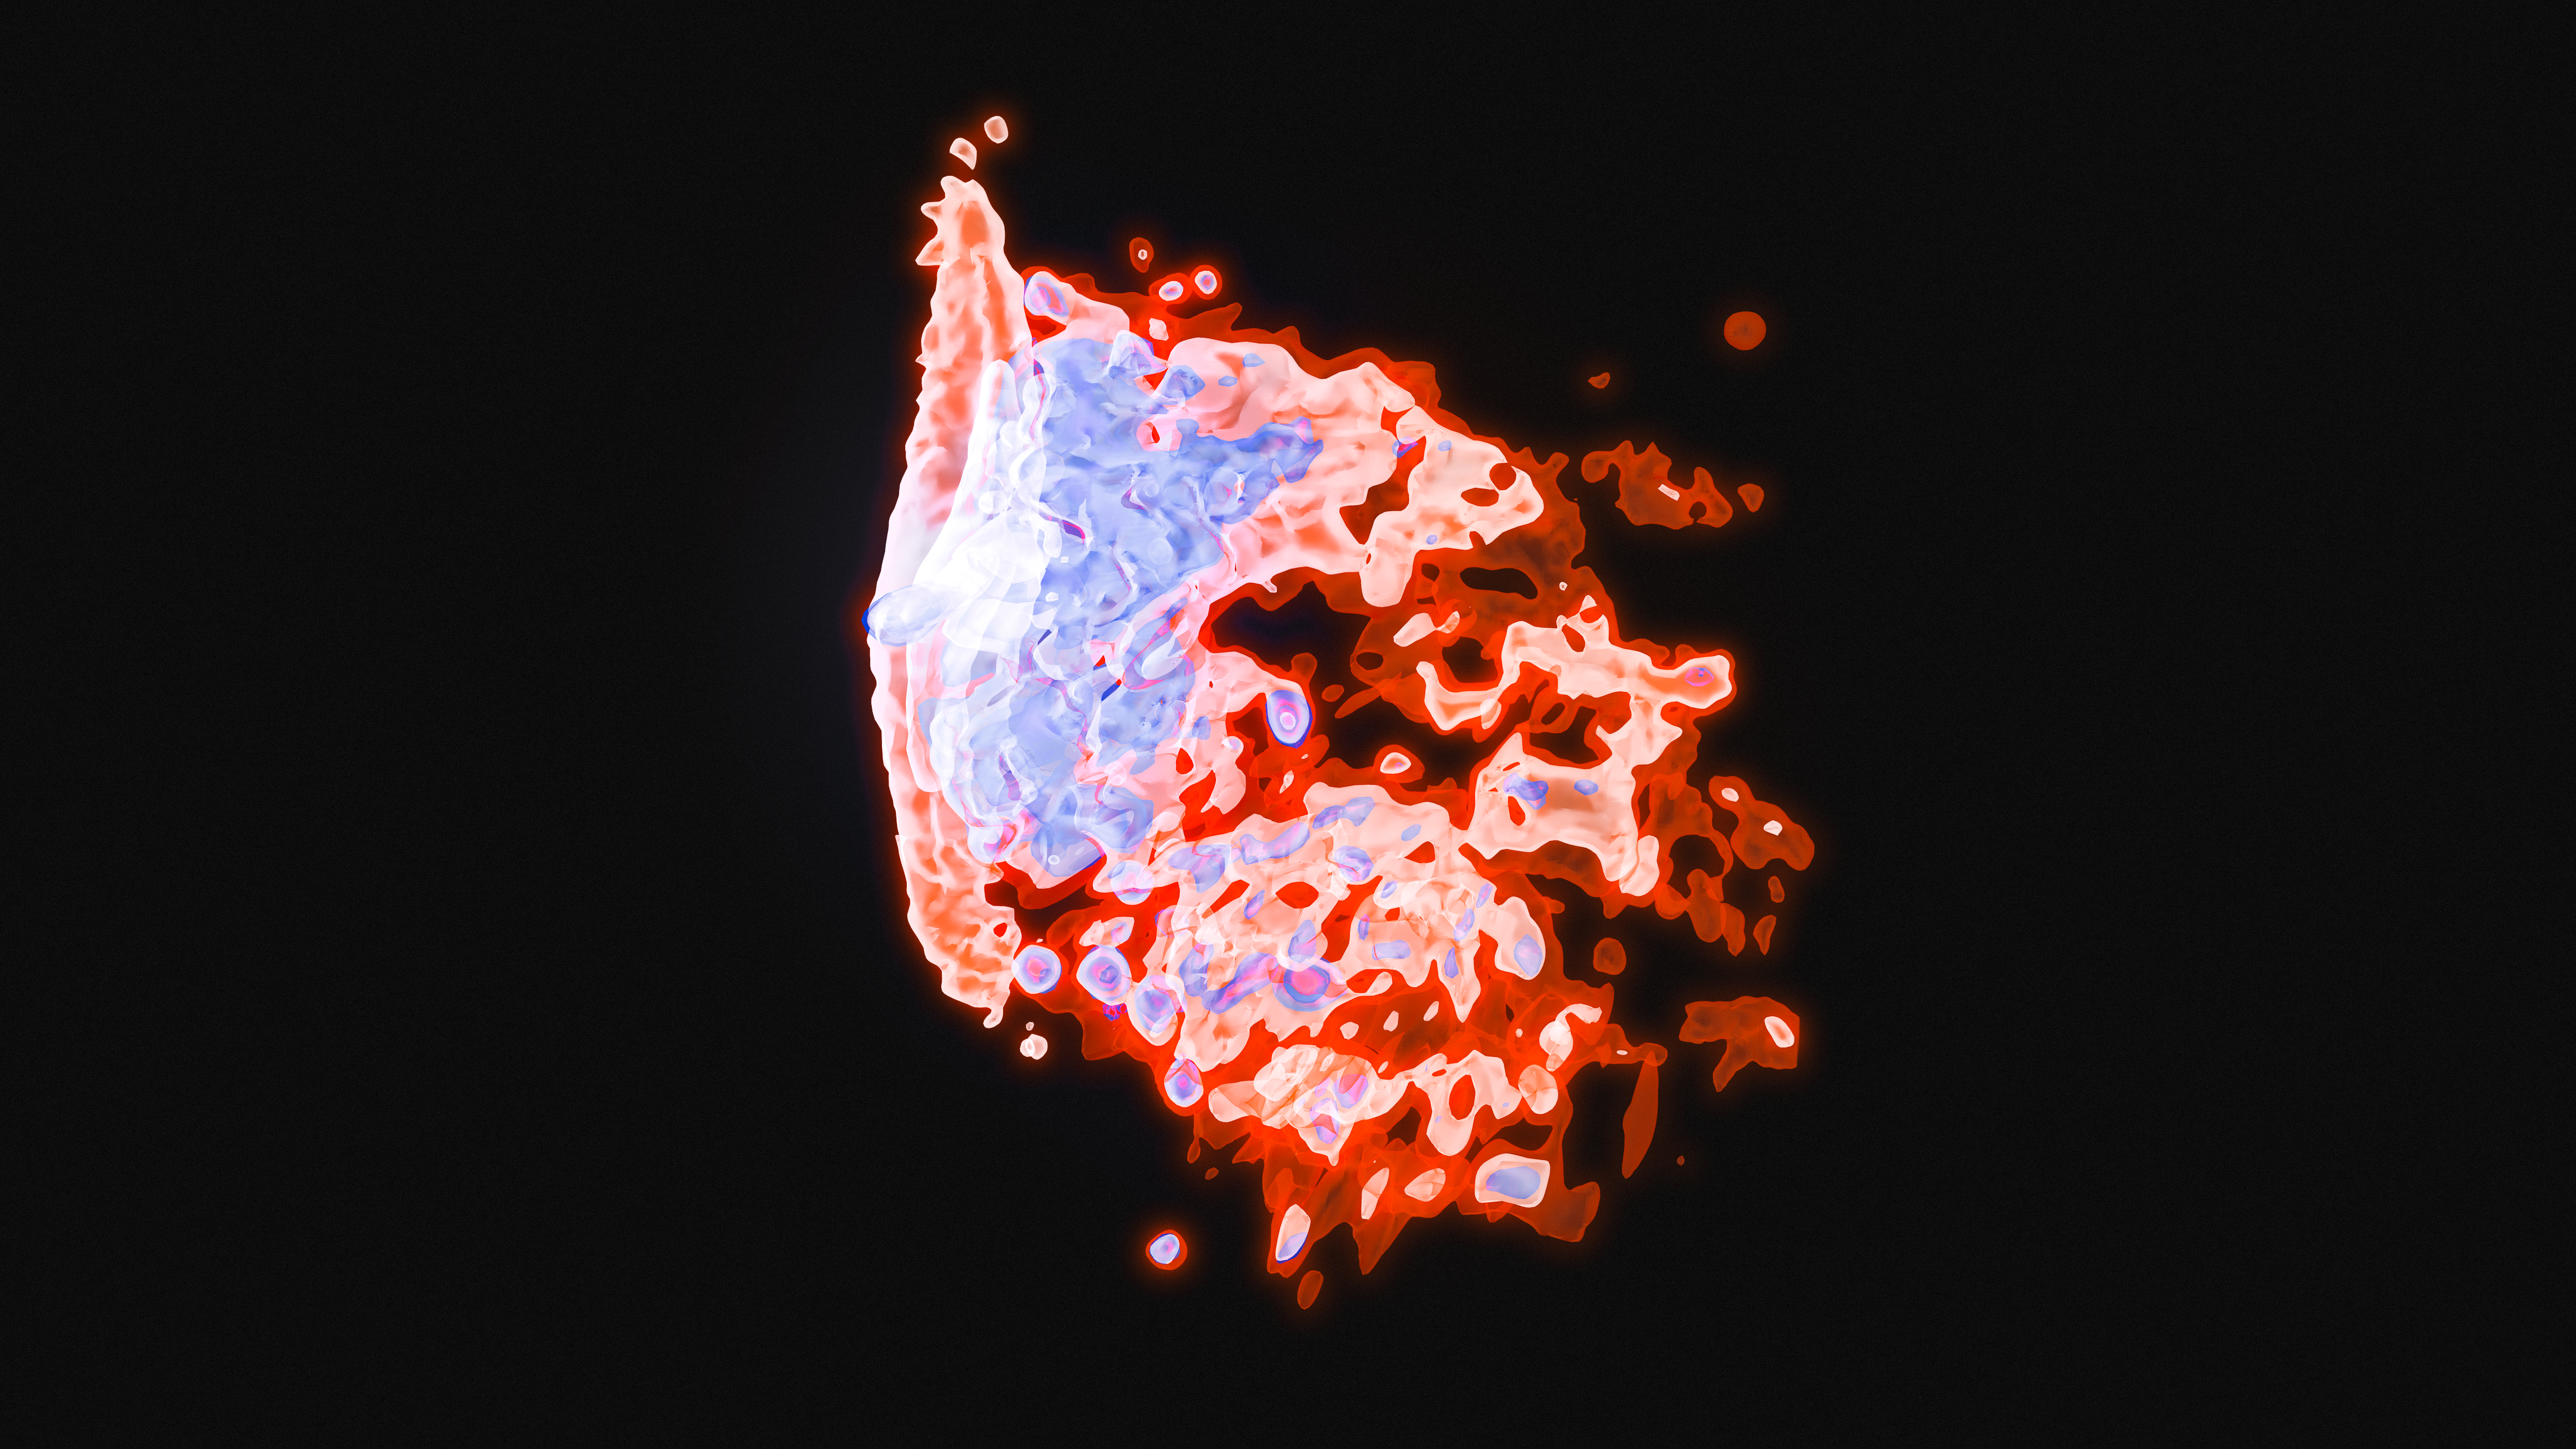

Visualisation of MUSE view of Jellyfish Galaxy

This visualisation shows a jellyfish galaxy in the three-dimensional view of the MUSE instrument on ESO's Very Large Telescope. This combines the normal two-dimensional view with the third dimension of wavelength. This galaxy has undergone ram pressure stripping as it moves rapidly into the hot gas in a galaxy cluster, and streamers of gas and young stars are trailing behind it. These show up as the tentacles extending to the right in this picture as they have different velocities to the main disc of the galaxy, shown at the left.

a 3D interactive view of this galaxy is available.

Credit: ESO